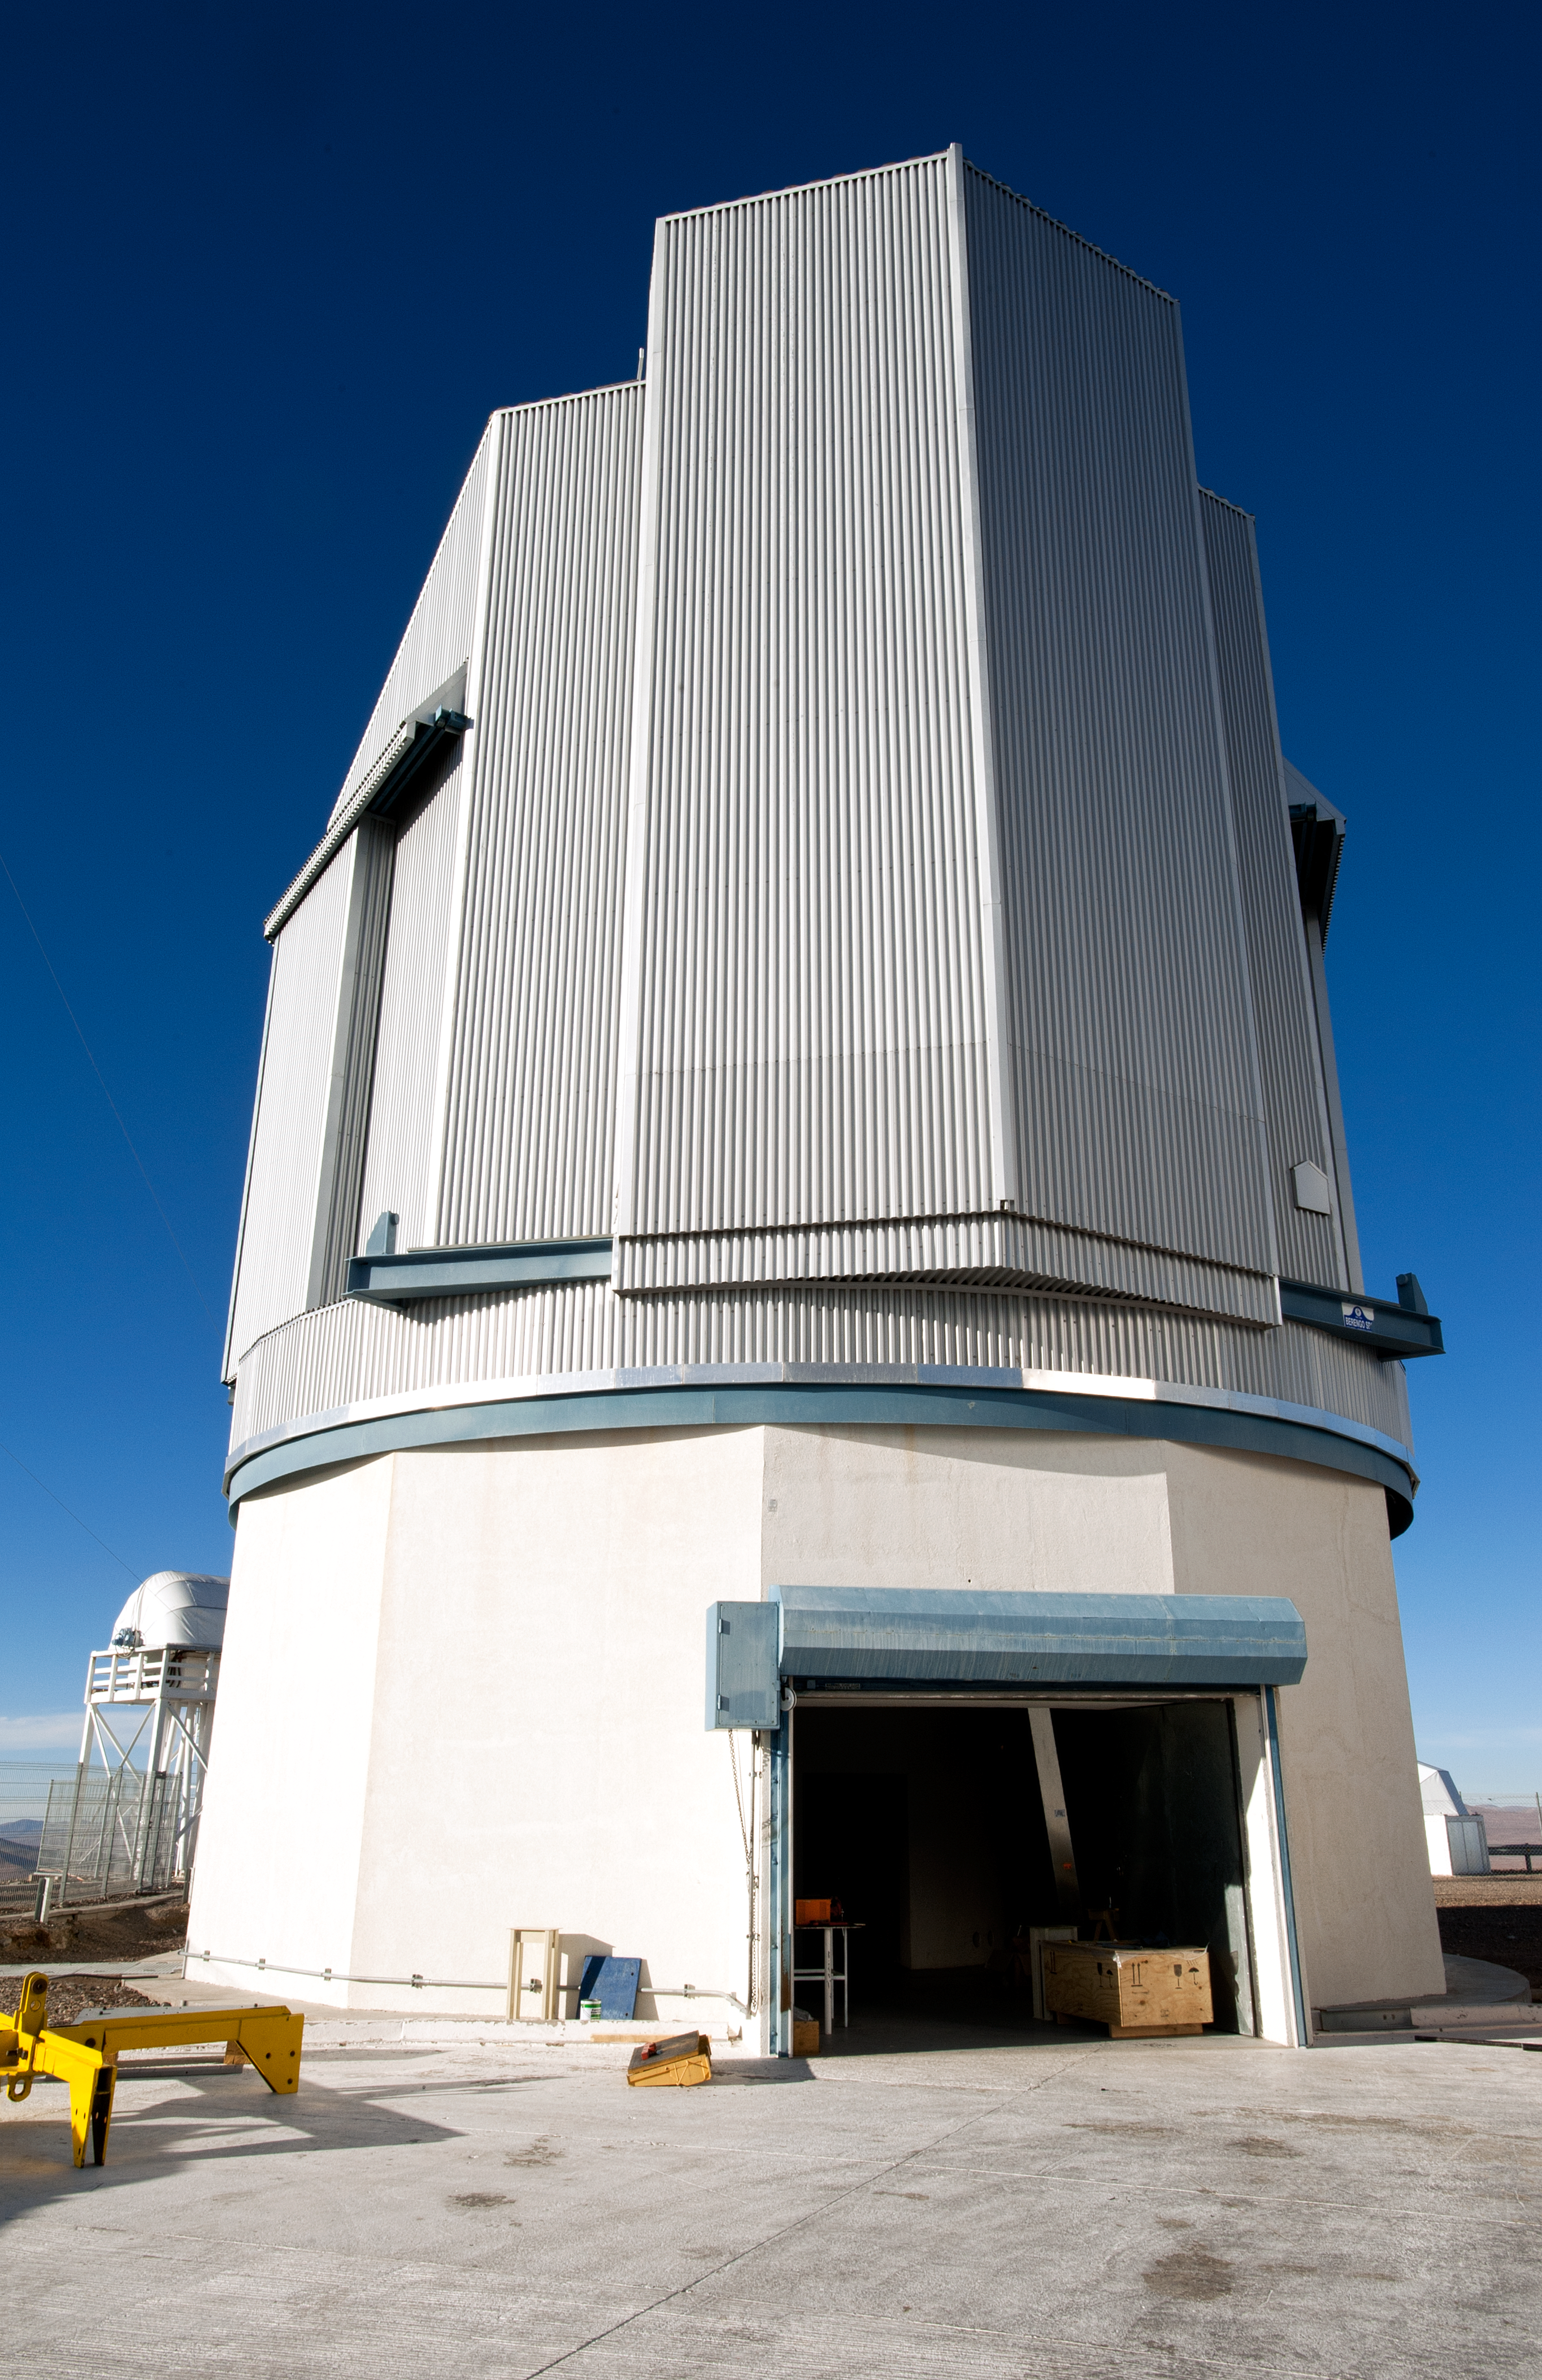

VLT Survey Telescope

Dome of the VLT Survey Telescope.

Credit: ESO